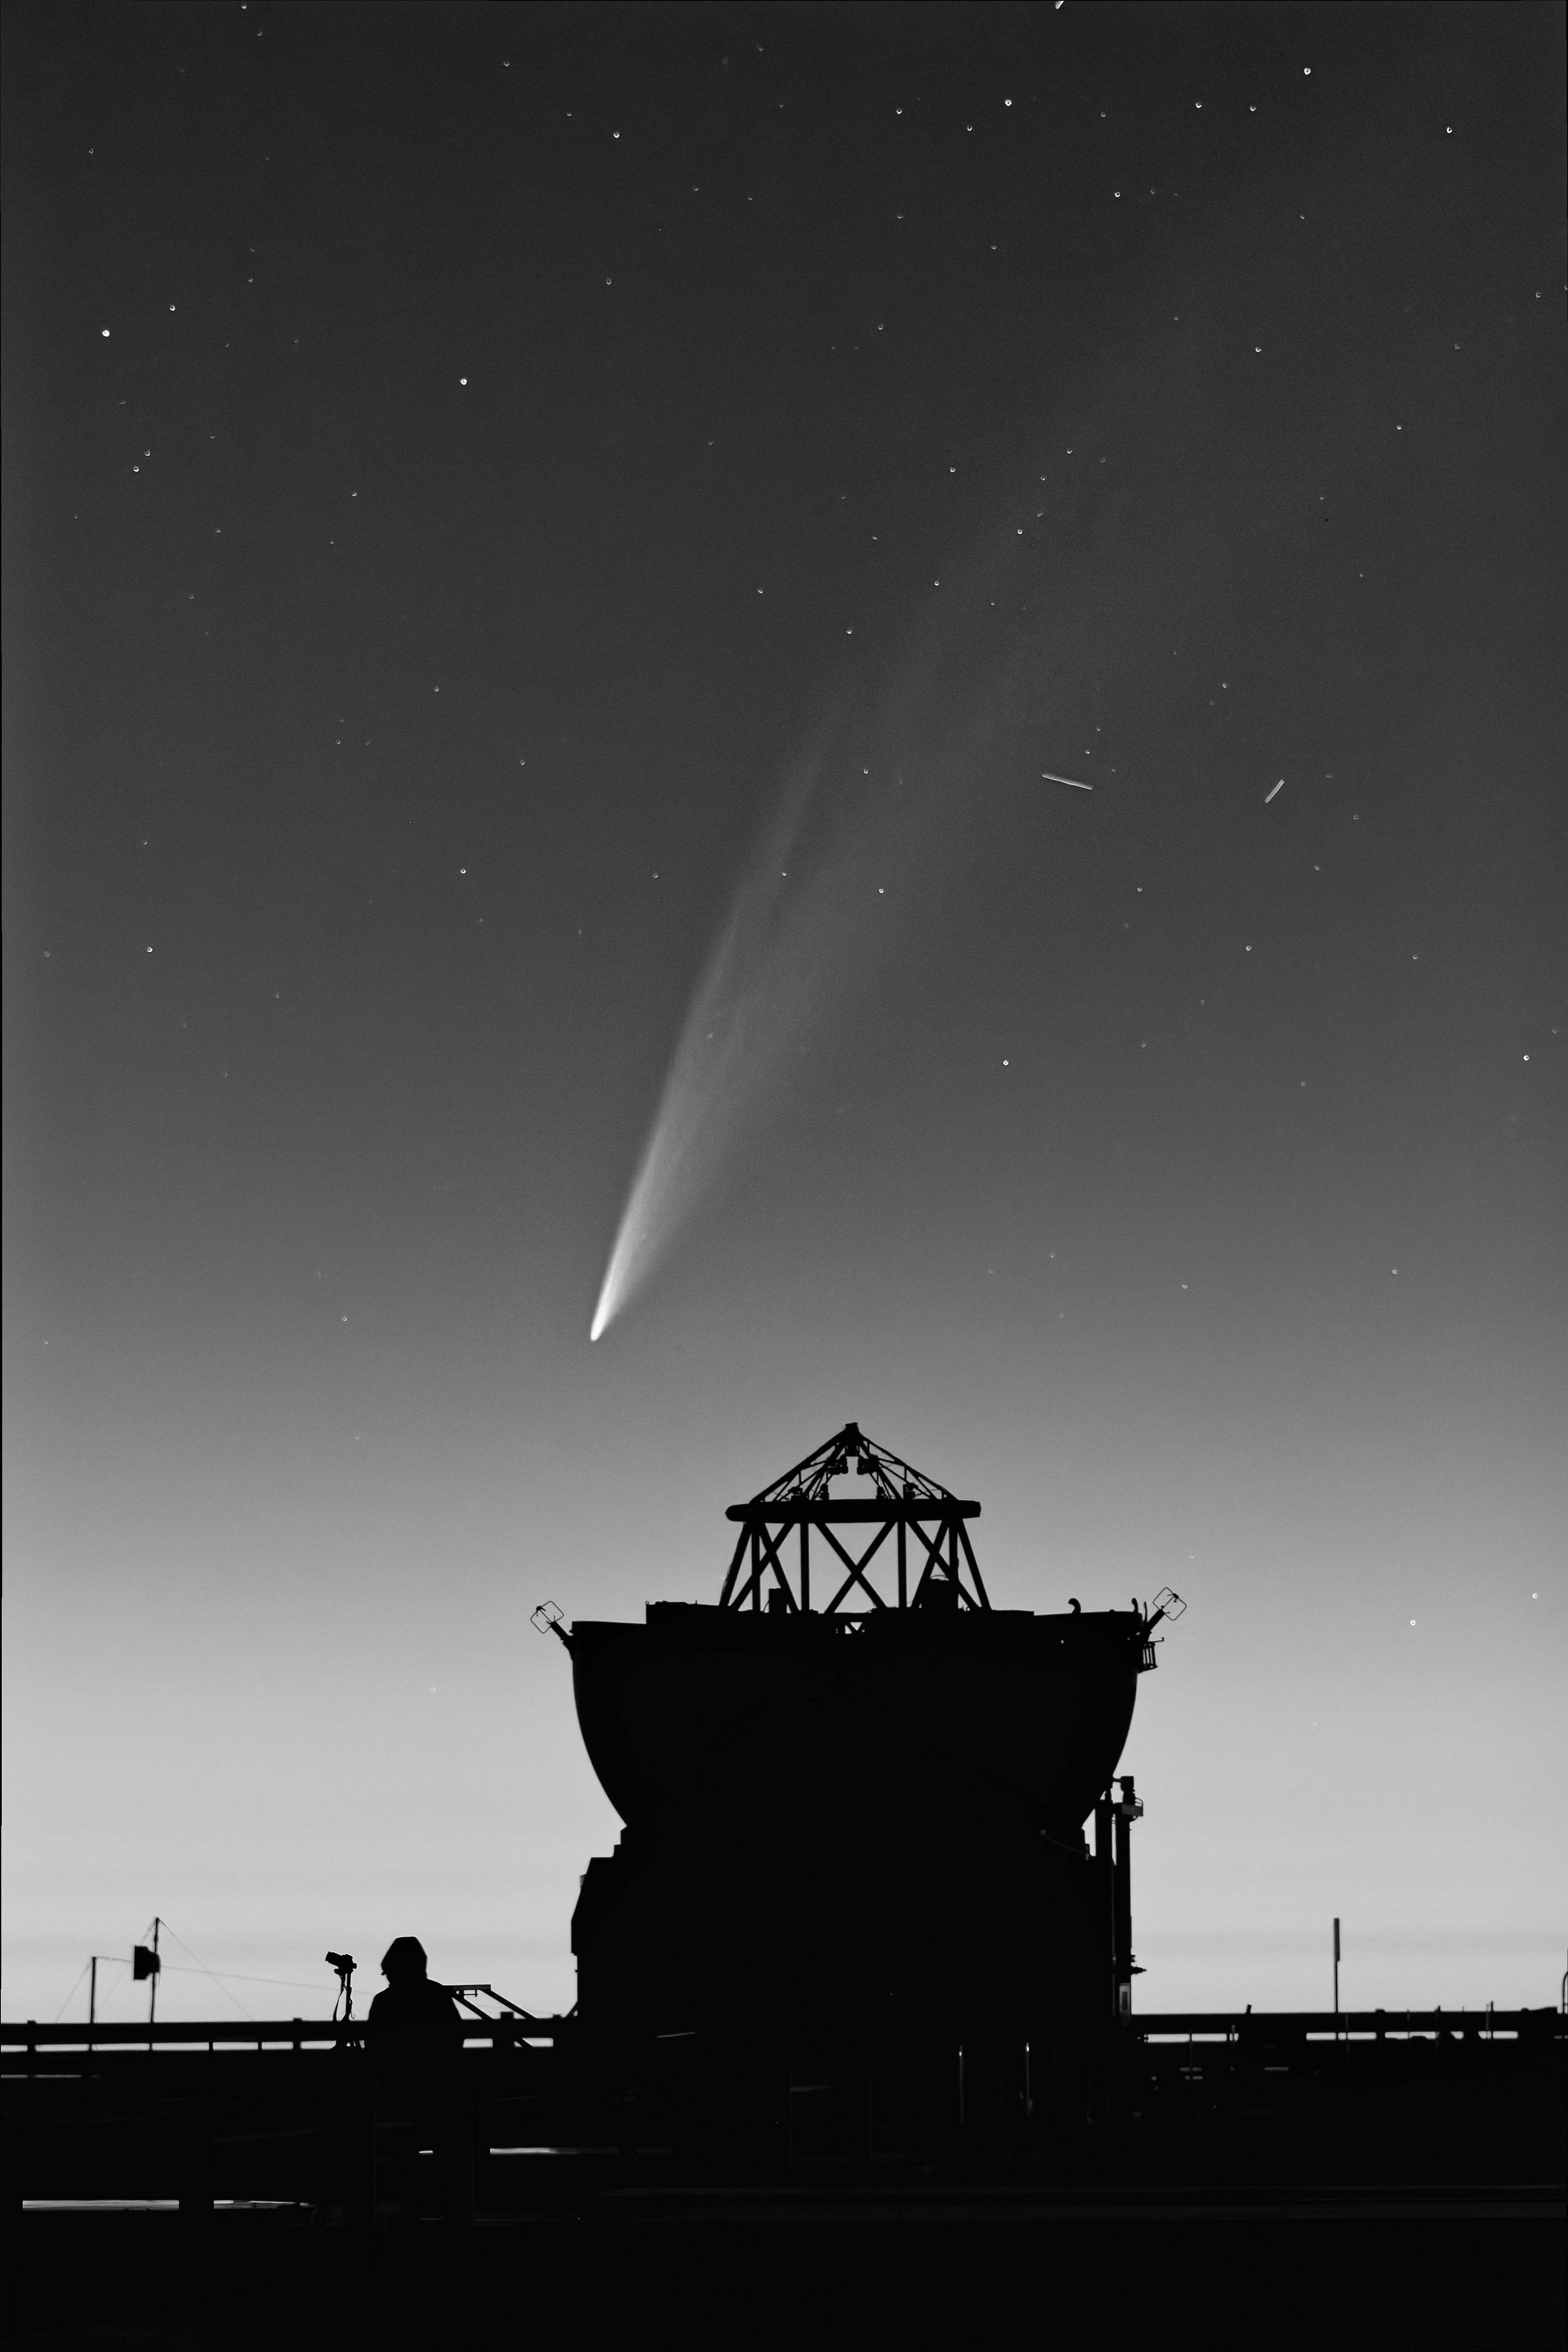

Comet C/2024 G3 (ATLAS) wagging its tail

“Comets are like cats: they have tails, and they do precisely what they want,” wrote David H. Levy, an amateur astronomer who discovered 23 comets. These cosmic visitors can indeed be pretty capricious. We never know exactly how long a comet will be visible in the sky.

In January, the southern hemisphere had a captivating visitor in the form of the comet C/2024 G3 (ATLAS). It looks magnificent in this Picture of the Week by Juan Beltrán, one of our engineers, who took it on 20 January at our Paranal Observatory in Chile. Just last year, another comet was also caught on camera visiting ESO Headquarters in Garching bei München, Germany. These so-called non-periodic comets only stick around in our skies for a few weeks. If you miss your photo opportunity, your next chance may be a few thousand years later…

As comets approach the Sun they warm up, and the ice in them sublimates, meaning it goes directly from solid ice to gas. Dust particles are also released, and the solar wind and radiation push this gas and dust away from the Sun, creating extended tails. Although astronomers can calculate and estimate how long a comet will be visible, sometimes they surprise us, either by disappearing sooner, or by actually surviving their trip near the Sun relatively intact, saving their typical tail of gas and dust.

For C/2024 G3 (ATLAS) that tail may fade quickly. The comet reached perihelion — the point where it is closest to the Sun — on 13 January 2025. At that point, it was only 13 million kilometers away from our star. But it is now moving away, and there are signs that the nucleus might have fragmented even though the tail is still visible. If you are in the southern hemisphere you can still try to catch it towards the west after sunset; otherwise check our webcams!

Credit: J. Beltrán/ESO